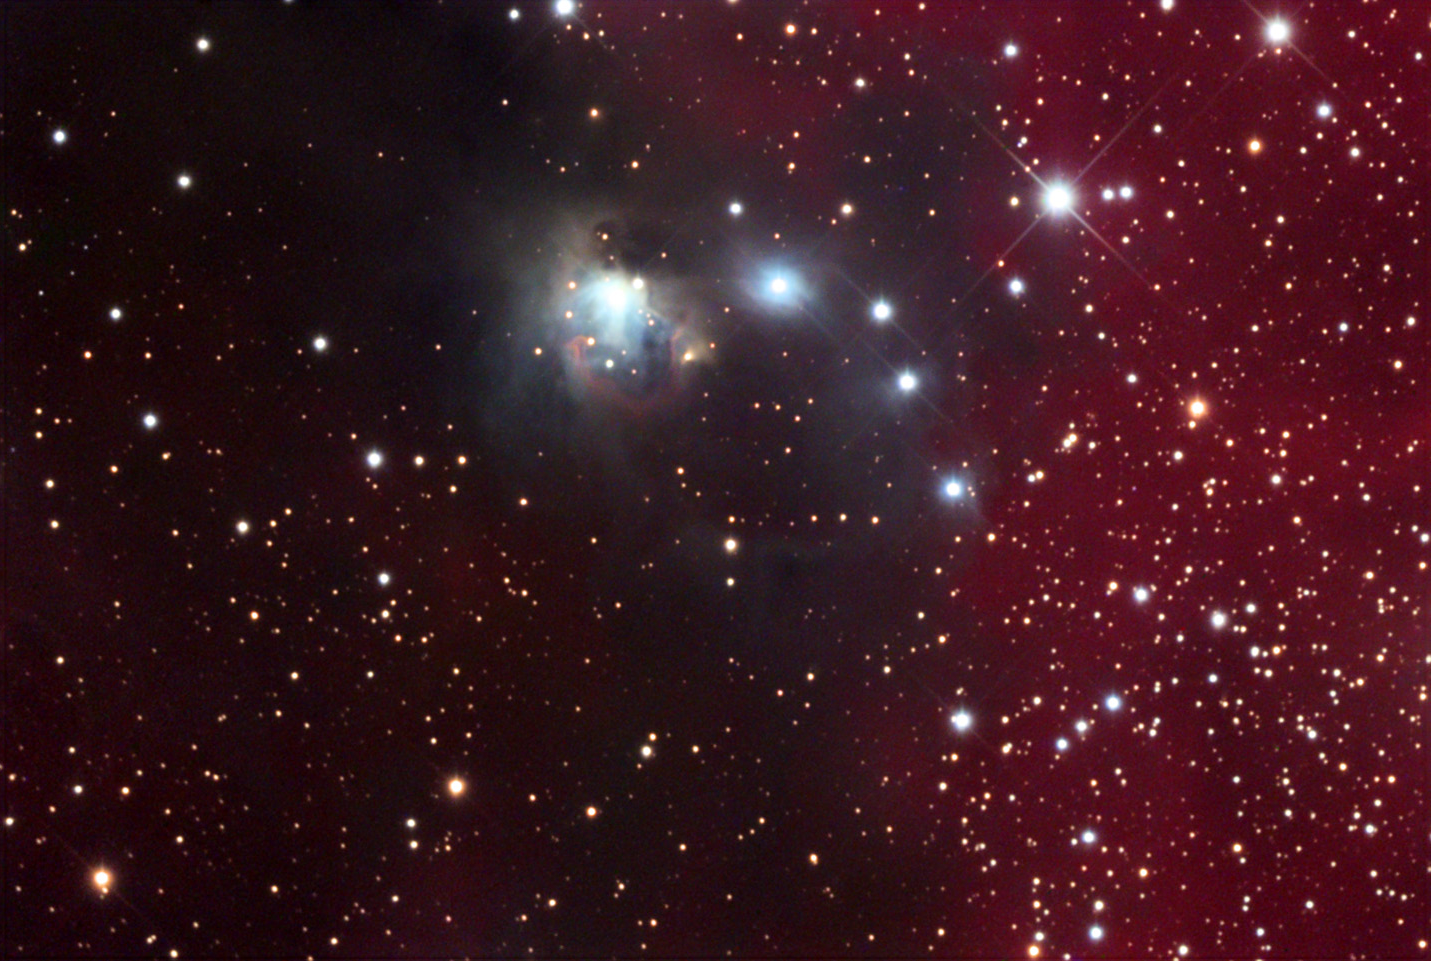

NGC 2327

NGC 2327 is a small part of the much larger Seagull Nebula.

This image was taken as part of Advanced Observing Program (AOP) program at Kitt Peak Visitor Center during 2014.

Credit: KPNO/NOIRLab/NSF/AURA/Doug Matthews/Adam Block